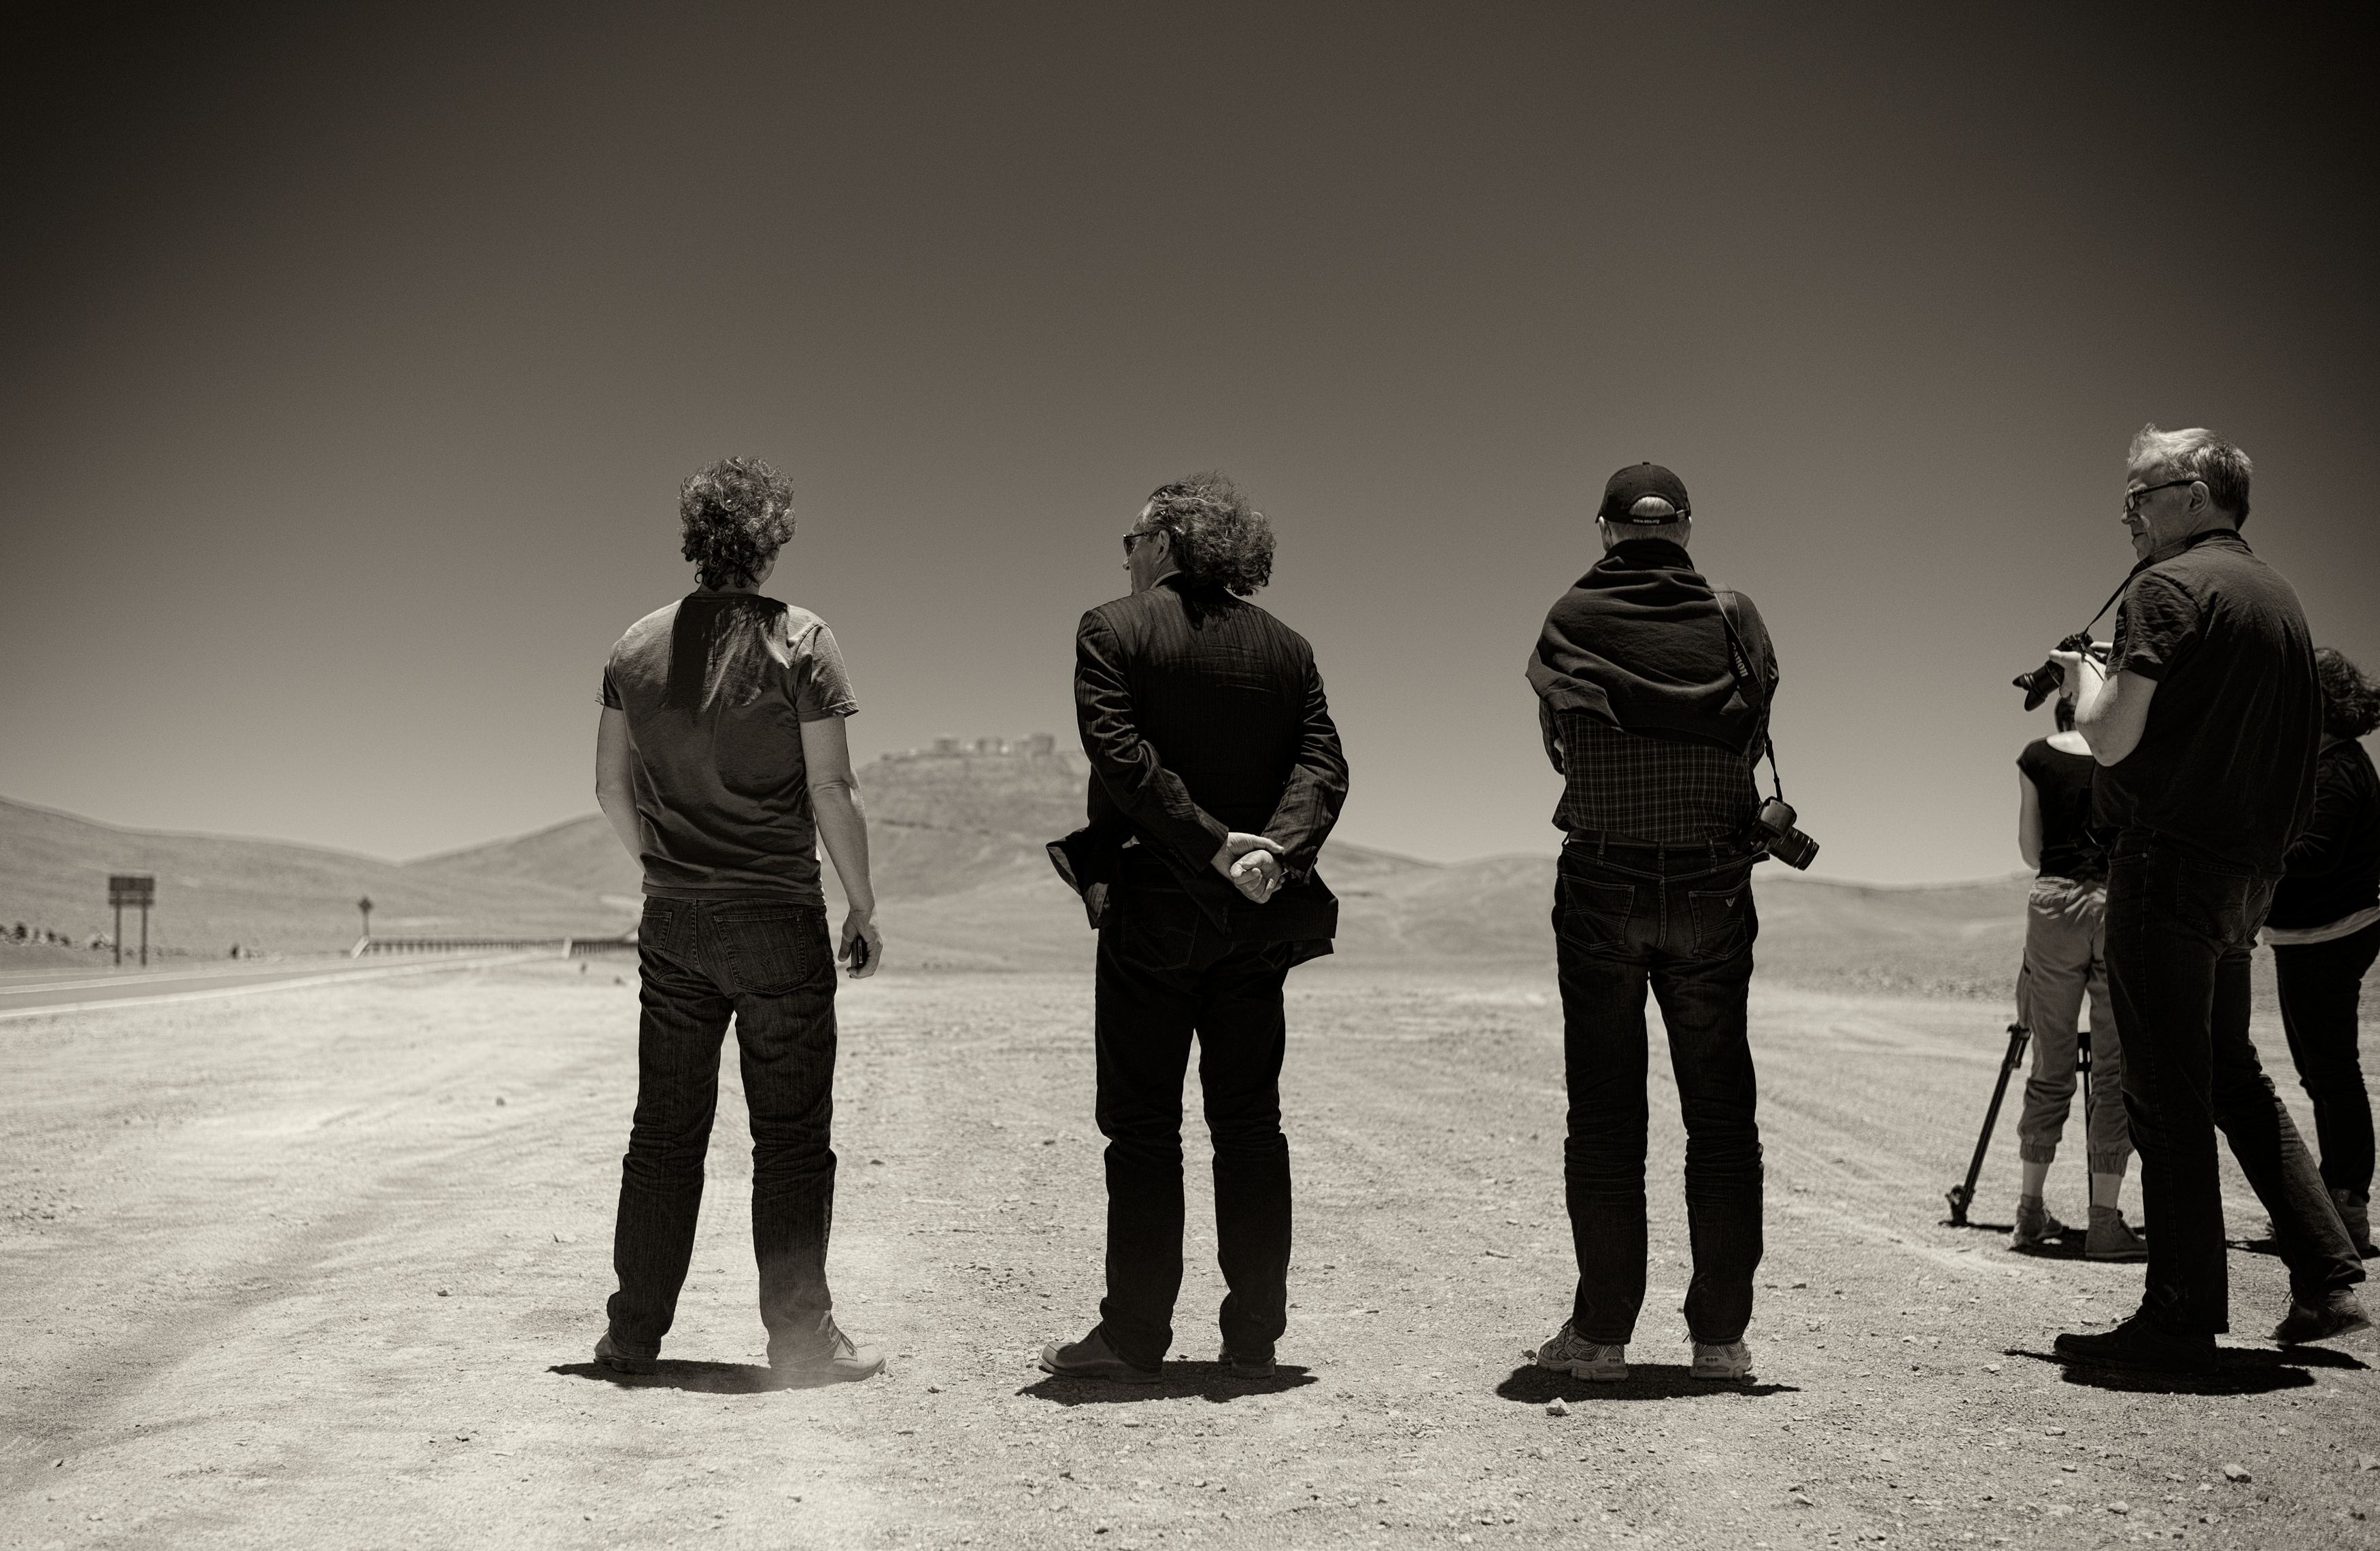

VLT from afar

Image of the Very Large Telescope (VLT) from afar at Cerro Paranal Observatory in the Atacama Desert of northern Chile, taken by Stefan Seip, one of the ESO Photo Ambassadors.

Credit: ESO/S. Seip